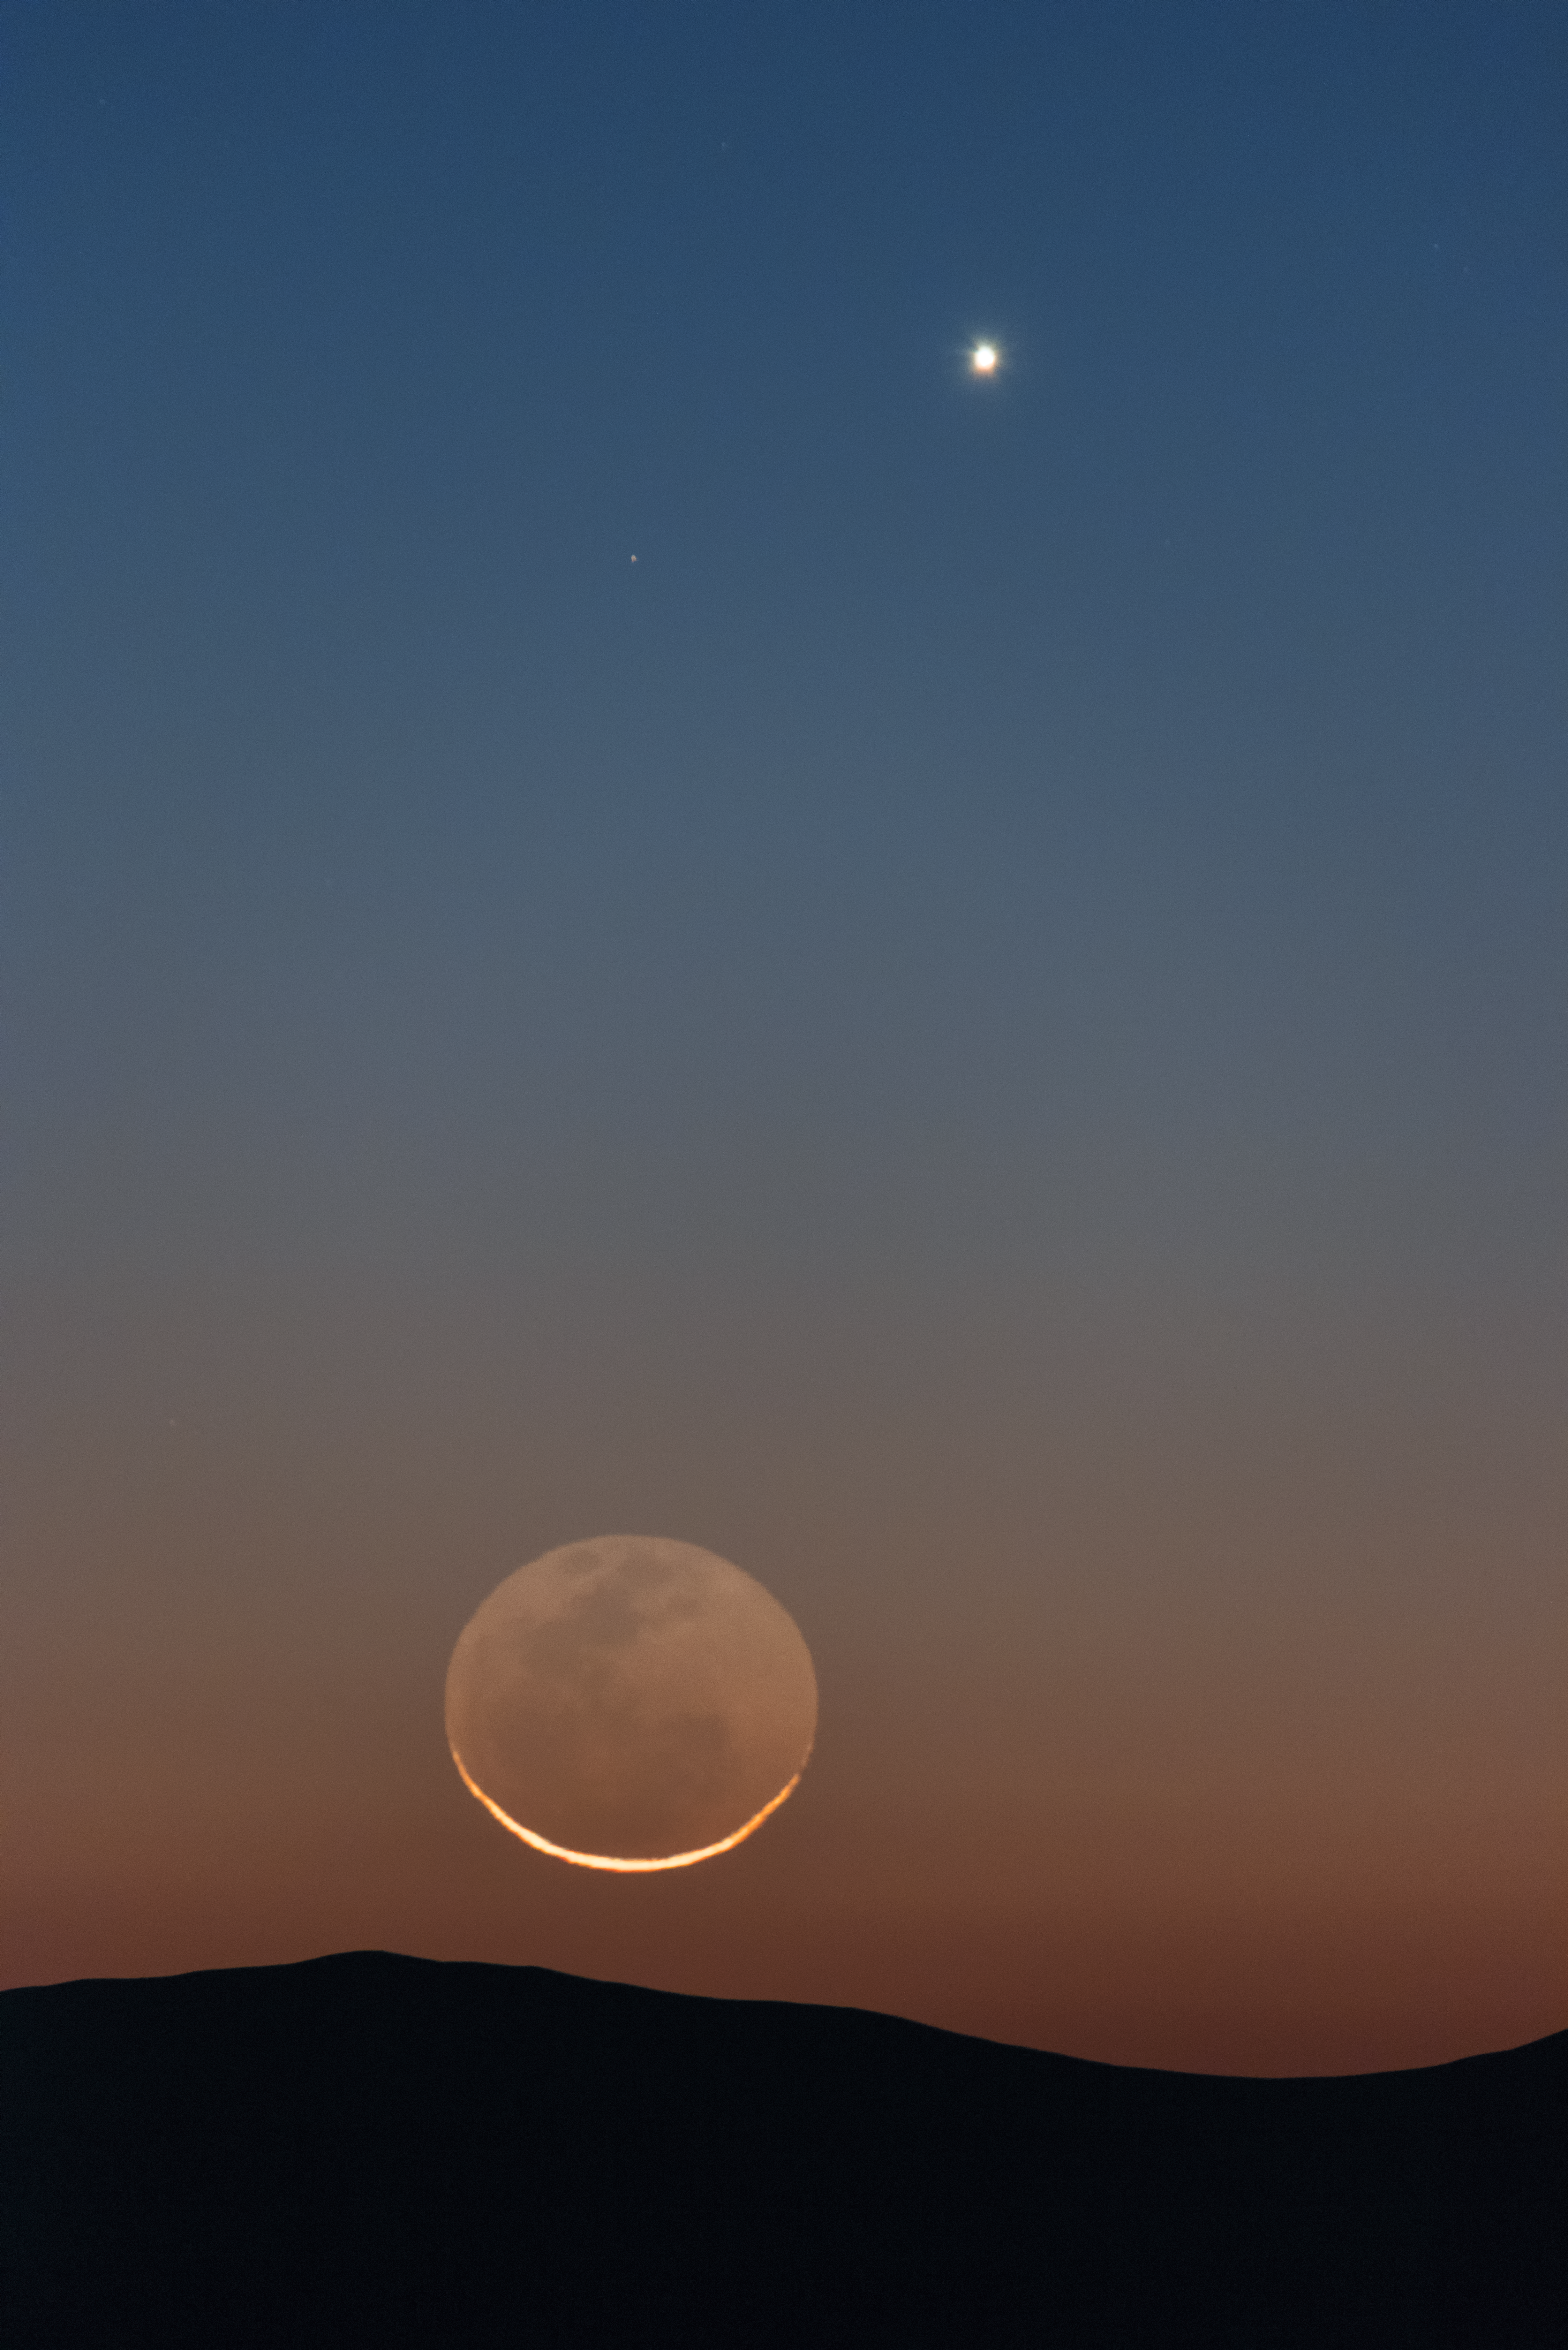

Nearby wonders

The perfect, clear viewing conditions above ESO's Paranal Observatory in Chile make for a fantastic opportunity to observe the wonders of the Universe. Sometimes, however, it's nice to appreciate things closer to home there, such as Earth's trusty lunar companion, and one of its neighbouring planets, Venus, seen as the bright light in the top-right.

Credit: ESO/Y. Beletsky